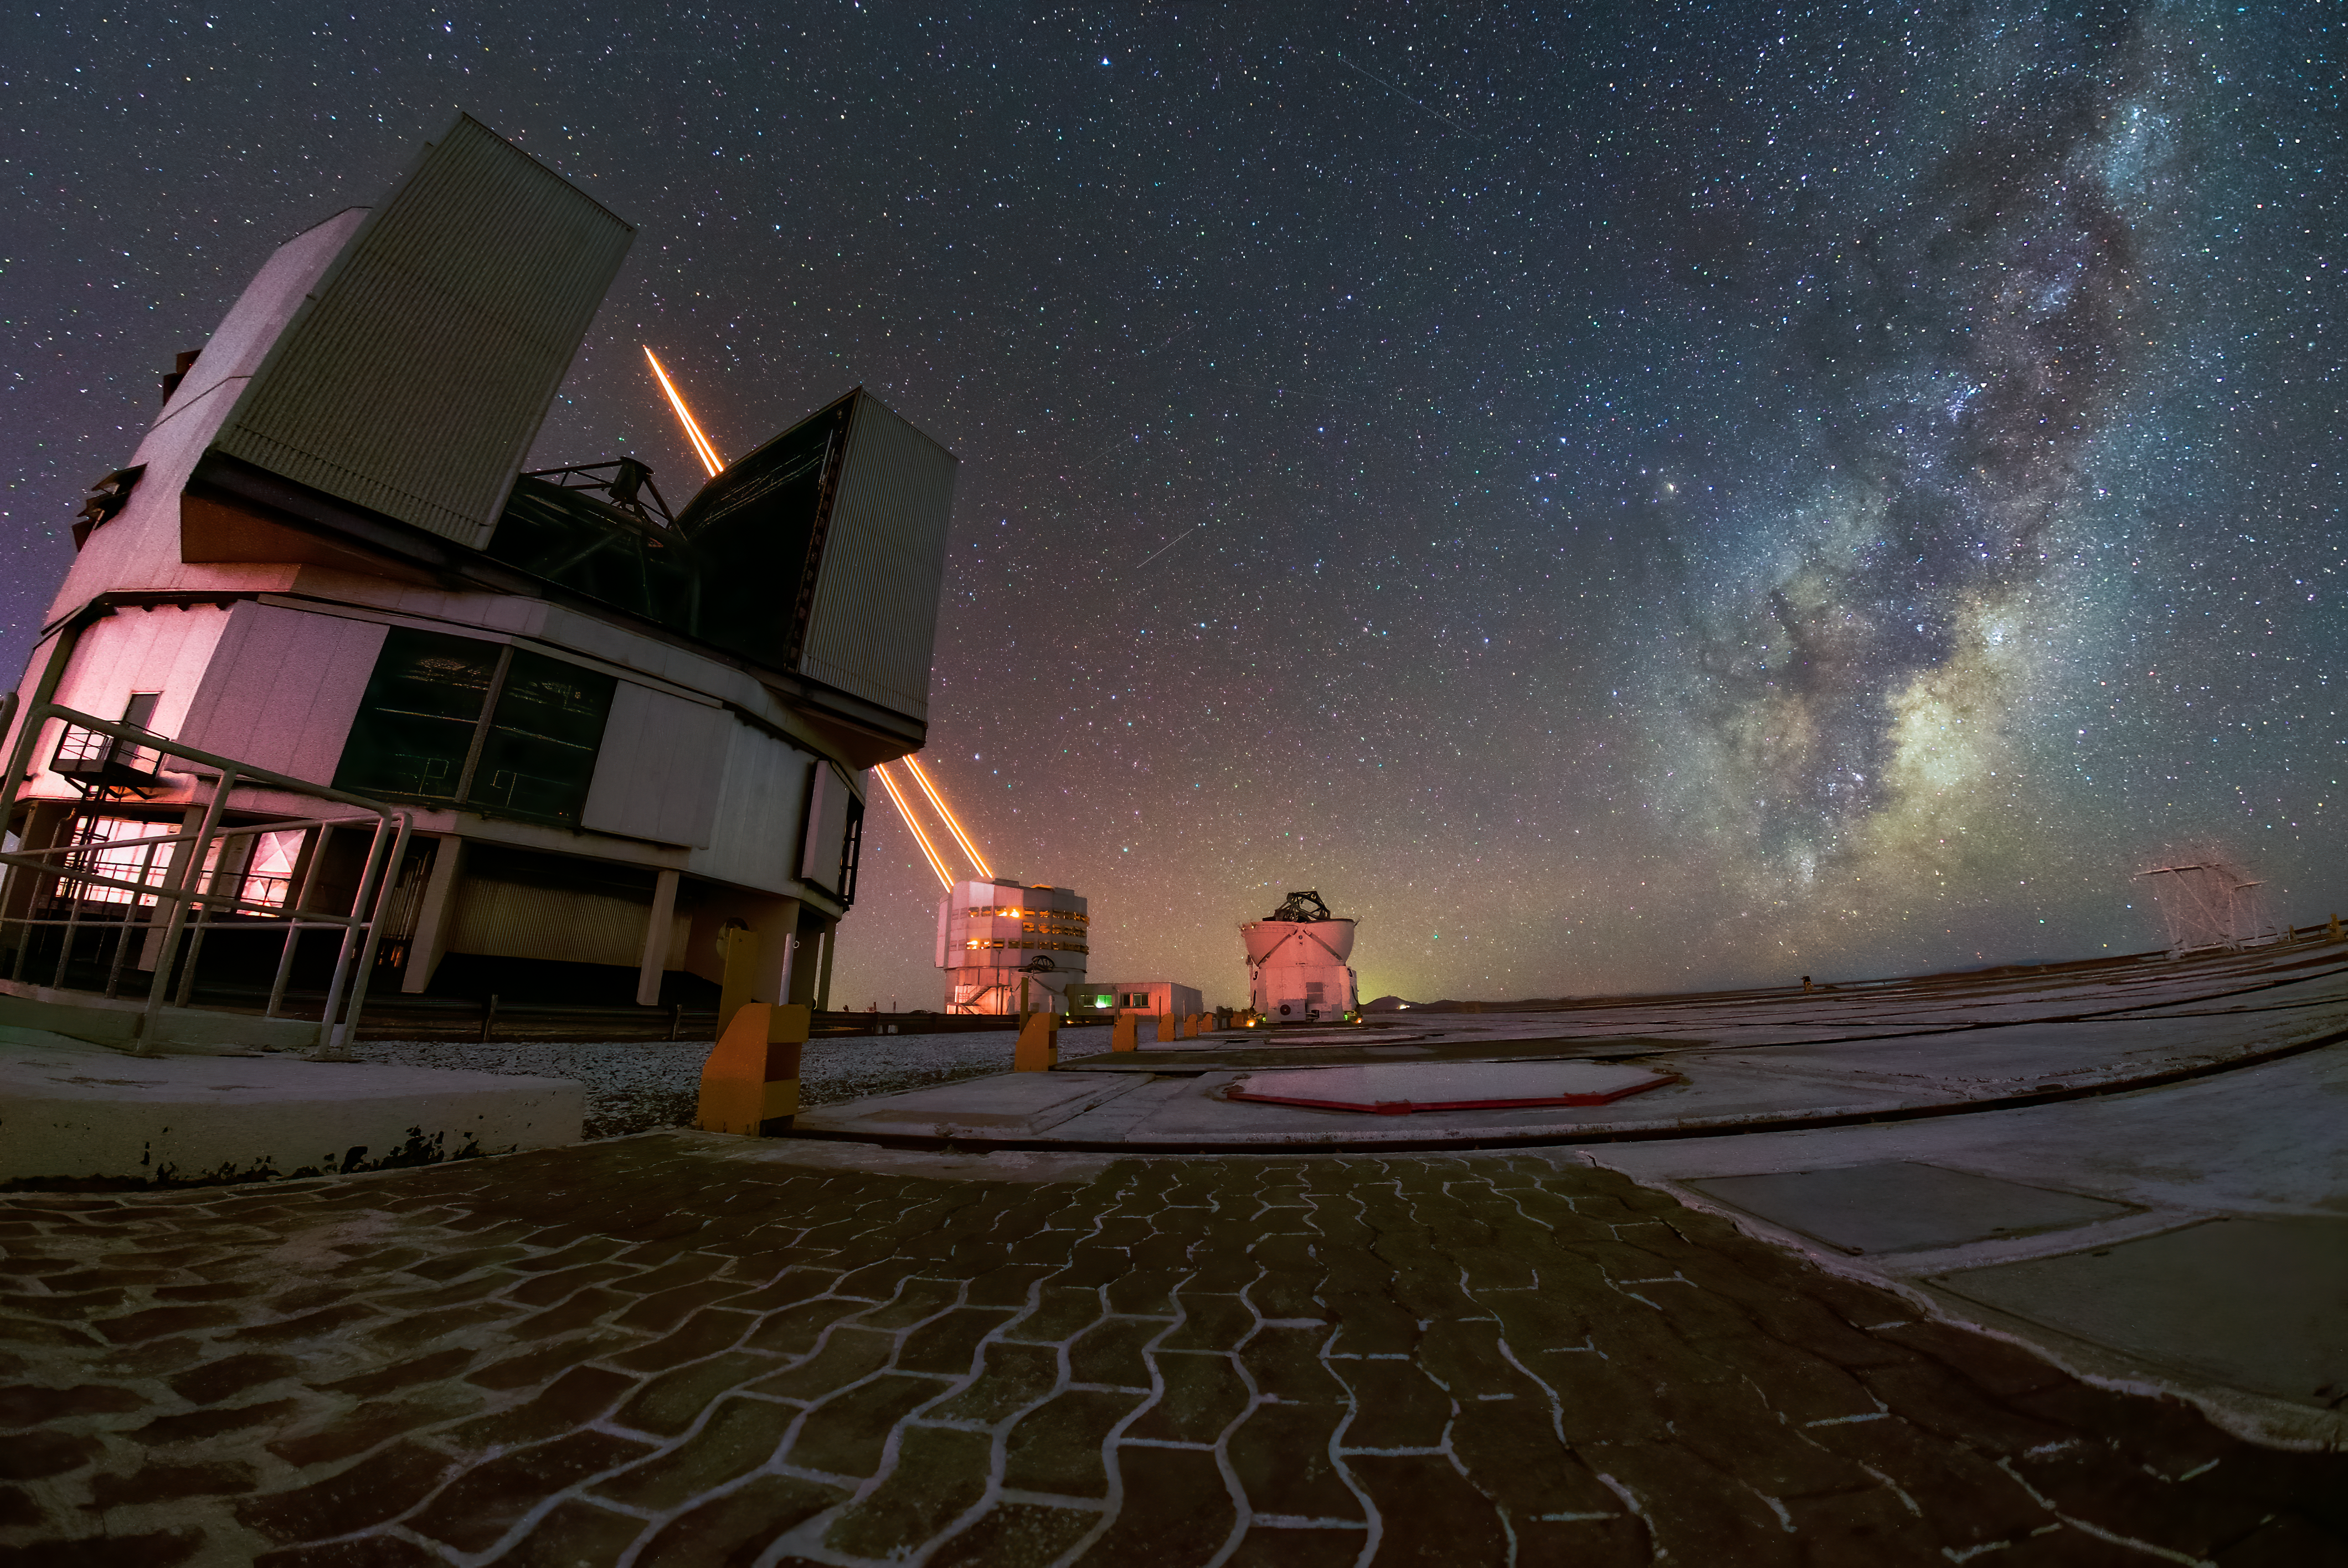

Capturing the cosmos with laser-sharp precision

Does this look like science fiction? Well, it is science, but definitely not fiction. In this Picture of the Week, the lasers of ESO’s Very Large Telescope (VLT) are creating artificial stars in the Chilean sky. It’s one of the clever ways in which engineers outwit the biggest enemy of ground-based telescopes: the Earth’s atmosphere.

When stars seem to be twinkling, this is the effect of turbulence in our atmosphere. It distorts the signals from space, leading to blurry images. That is why ESO’s telescopes are located high and dry in the desert: a thinner atmosphere means less disturbance. Modern telescopes use adaptive optics to counteract this disturbance and improve their resolution.

This is where the lasers come in. They create artificial stars 90 km up in the sky by making sodium atoms in the upper atmosphere glow. During observations, these guide stars are used as reference points, and a computer-controlled mirror deforms itself up to 1000 times per second to correct the atmospheric distortion. A clever trick, isn’t it? ESO’s Extremely Large Telescope, which is currently under construction, will also be equipped with this nifty system, in addition to housing the biggest telescope mirror ever built. So get ready for even sharper images of the Universe!

Credit: D. Gasparri/ESO